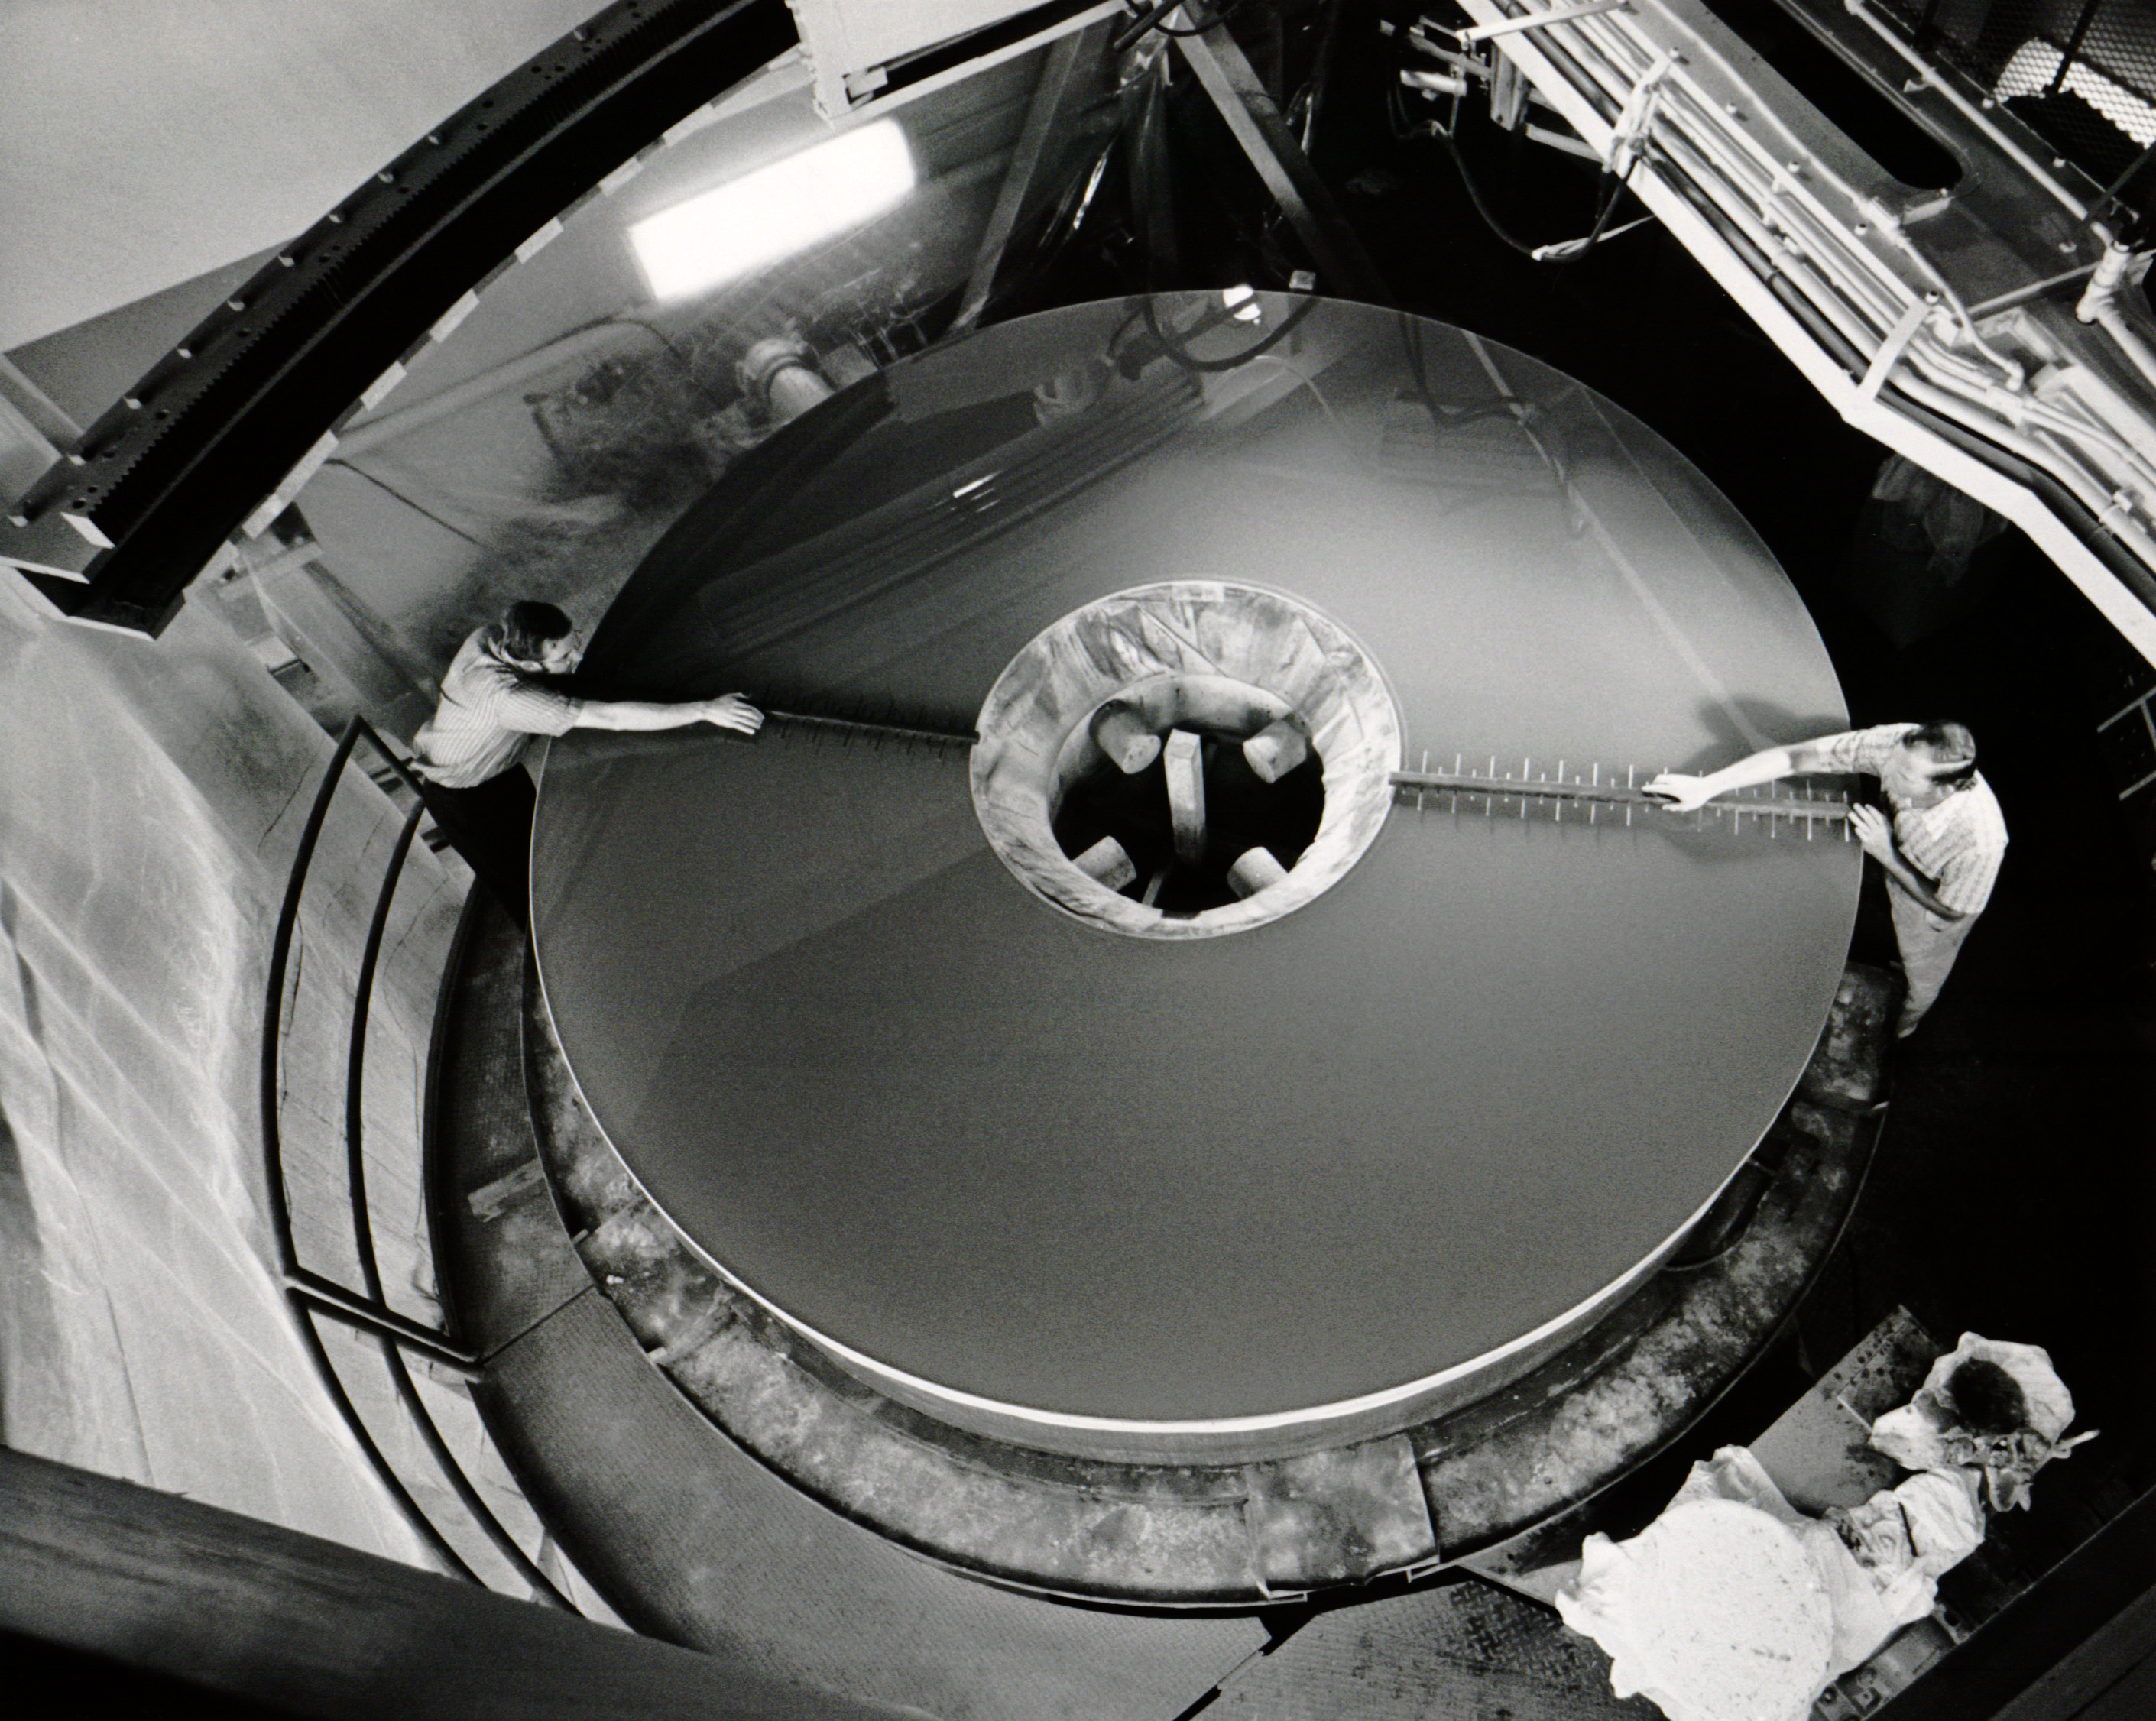

Polishing and Testing A 4-meter Mirror

Depicted here is just one small part of the polishing process of the enormous 4-meter mirror used in the Nicholas U. Mayall Telescope located at Kitt Peak National Observatory. An identical mirror was manufactured for the Víctor M. Blanco 4-meter Telescope located at the Cerro Tololo Inter-American Observatory just a few years later.

Credit: NOIRLab